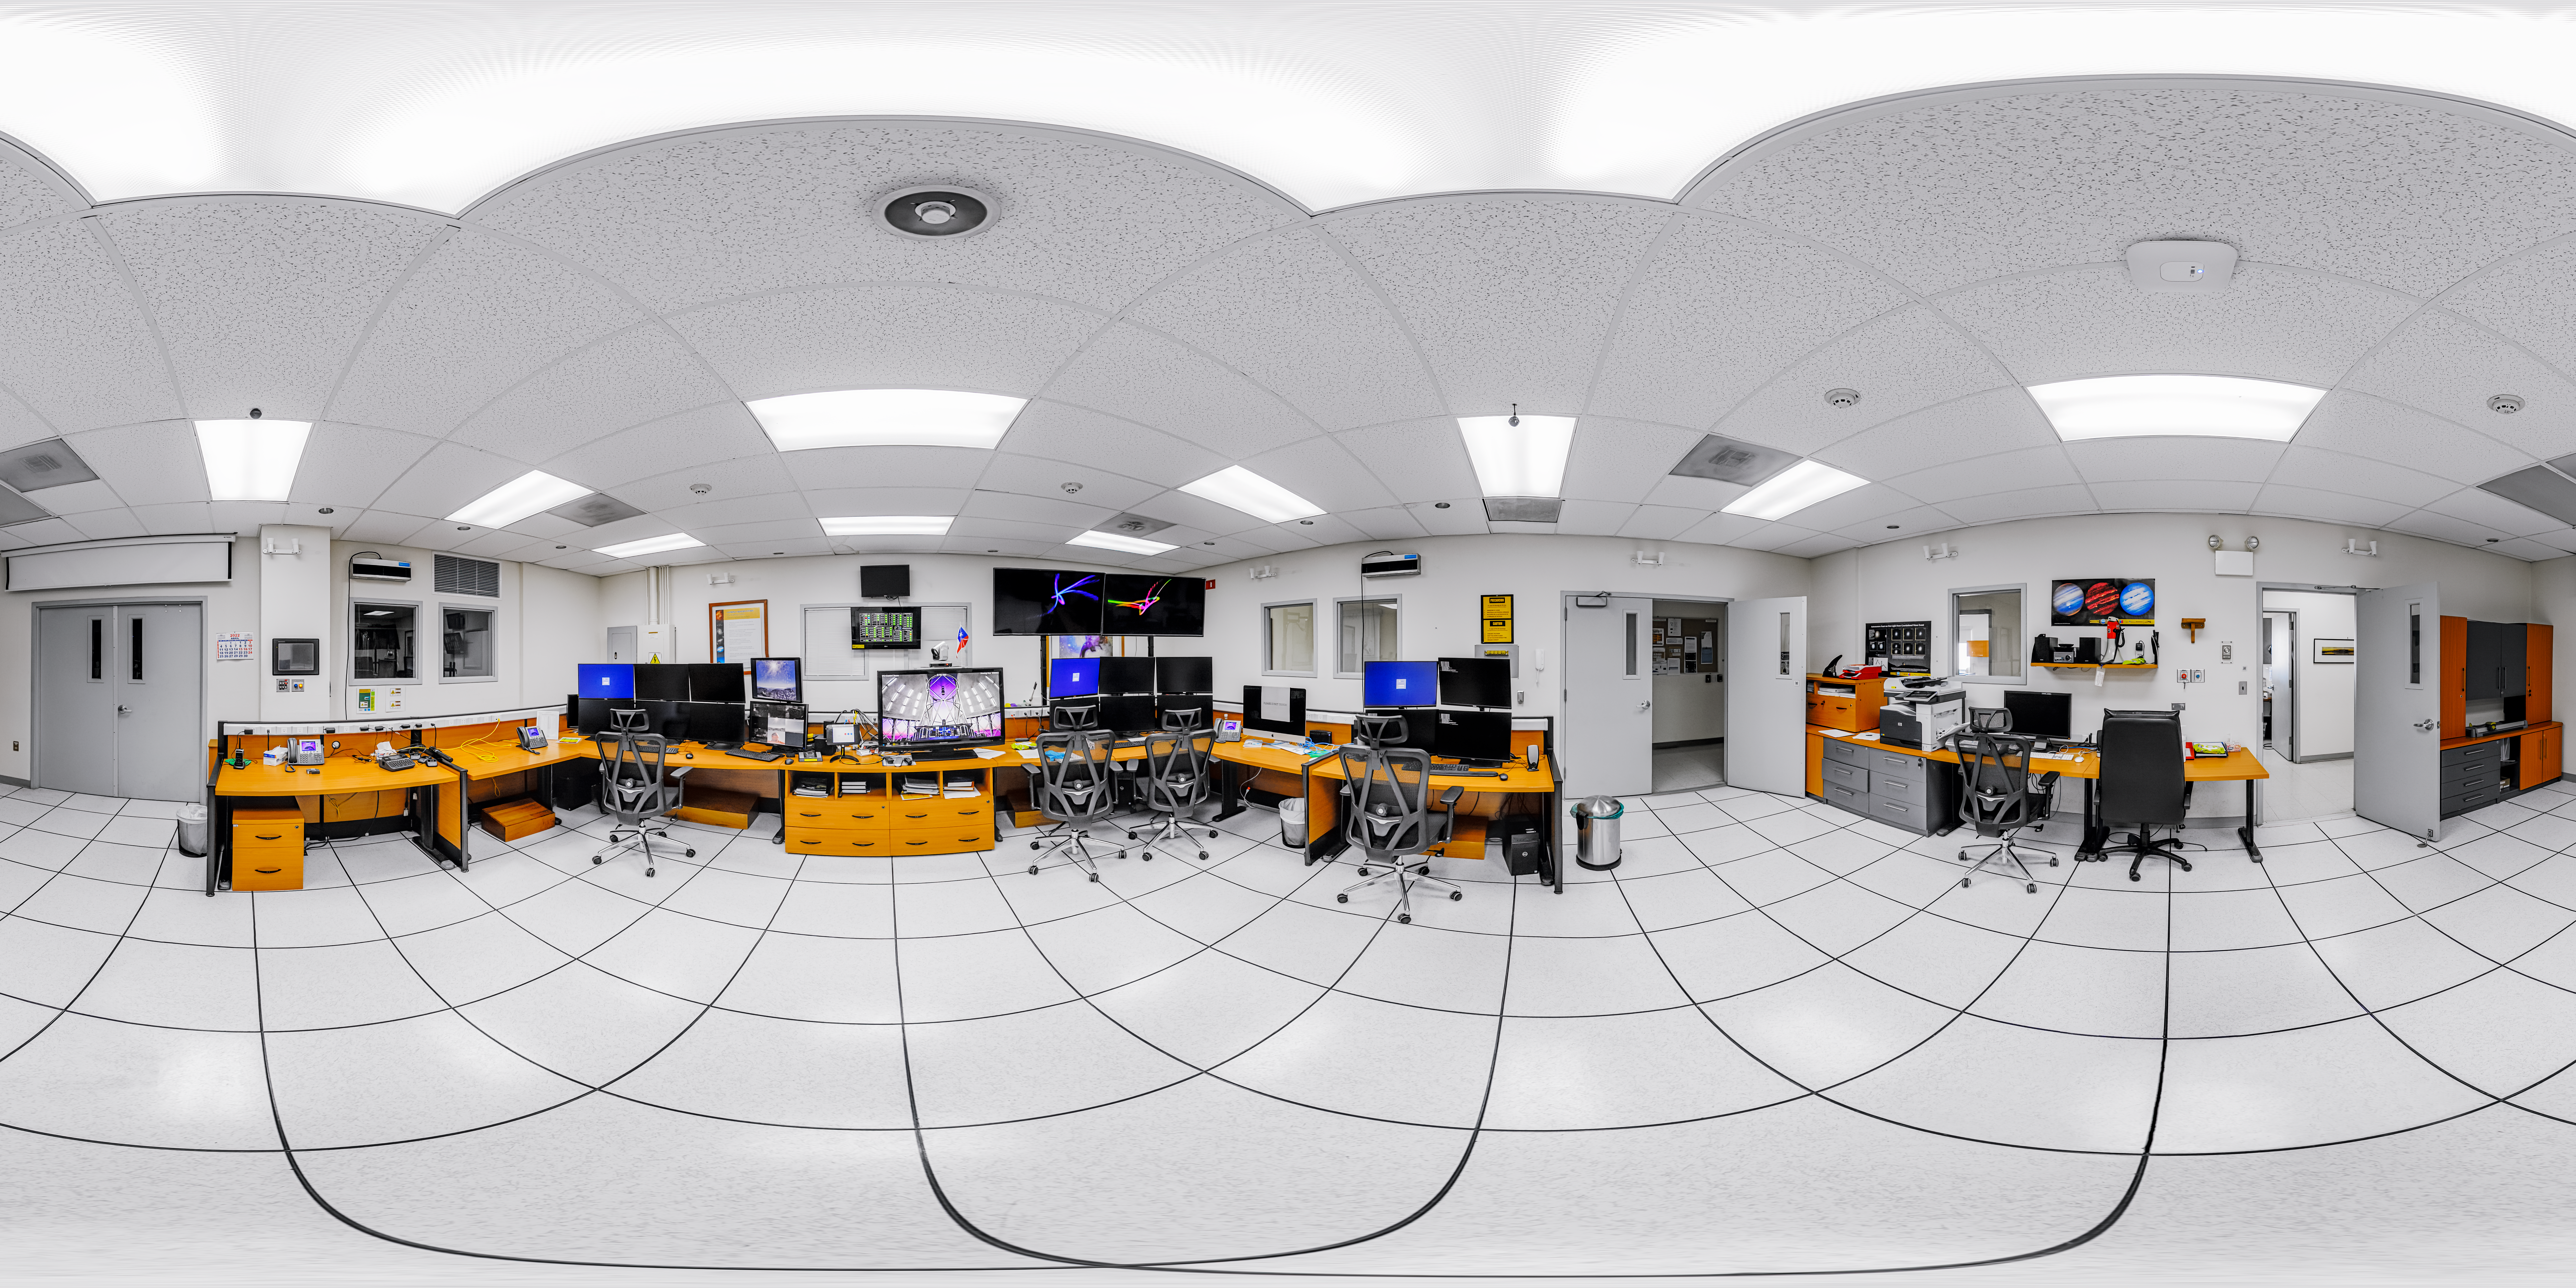

Gemini South Control Room 360 Panorama

A 360 panorama inside the Gemini South telescope control room on Cerro Pachón in Chile.

Credit: NOIRLab/NSF/AURA/P. Horálek